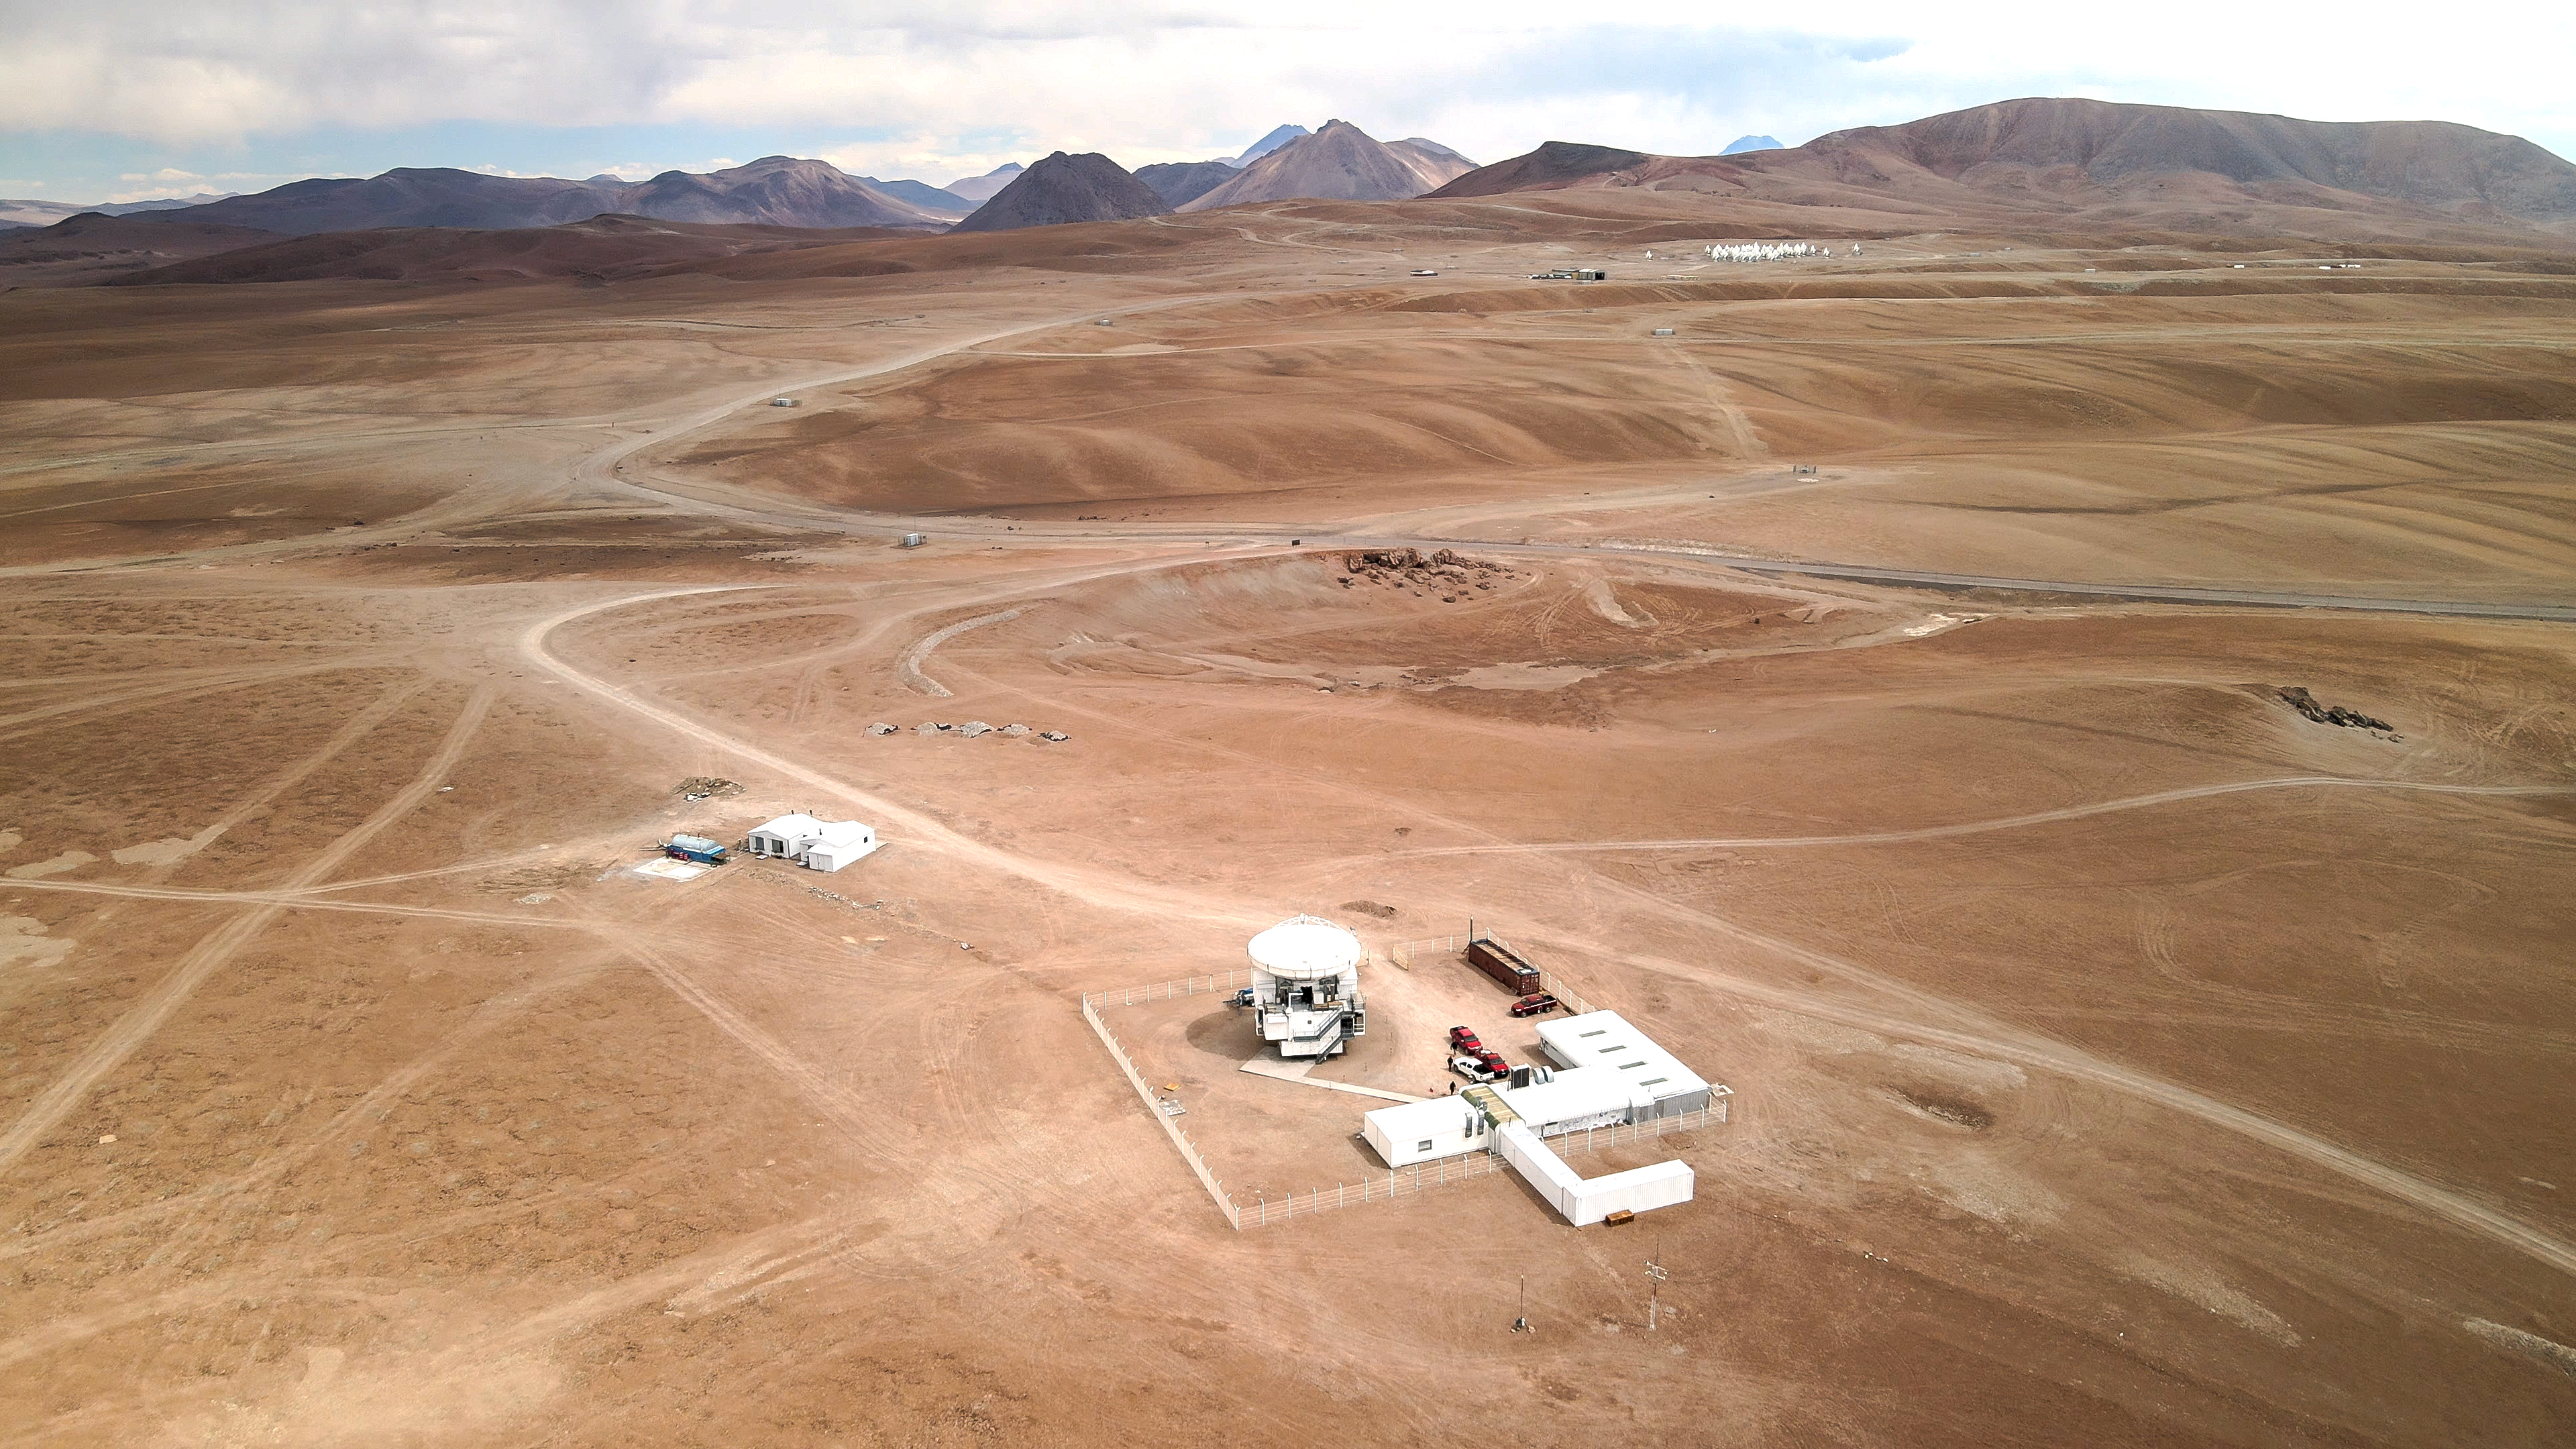

Hidden in the Chilean Andes

The flat panorama of the Chajnantor plateau dominates this Picture of the Week. Situated at an altitude of around 5000 metres in the Chilean Andes, this plateau is one of the driest places on Earth — challenging for humans, but perfect for astronomical observations.

This breathtaking landscape is home to the Atacama Pathfinder Experiment (APEX), the white structure down in the centre of the image. Inaugurated in 2005, APEX is a 12-metre diameter radio telescope that studies the cold, dusty and distant Universe, and is operated by ESO on behalf of the Max Planck Institute for Radio Astronomy (MPIfR).

Now look ahead, towards the distant brown mountains, and you might be able to make out a bunch of white dots. Those are in fact the 66 high-precision antennas of ALMA, the Atacama Large Millimeter/submillimeter Array, operated by ESO together with its international partners. Like APEX, ALMA’s antennas observe the coldest objects in the Universe, such as vast clouds of gas and dust only a few tens of degrees above absolute zero. But these antennas work together as a single, huge “virtual” antenna, capable of discerning small details.

But why build these advanced instruments in a remote place hidden in the Chilean desert? The signals emitted from the coldest sources of the Universe are heavily absorbed by water vapour in the Earth’s atmosphere. That's why APEX and ALMA are located in such a high and dry place: to minimise the amount of water vapour above them and therefore better detect the signals

Credit: ESO